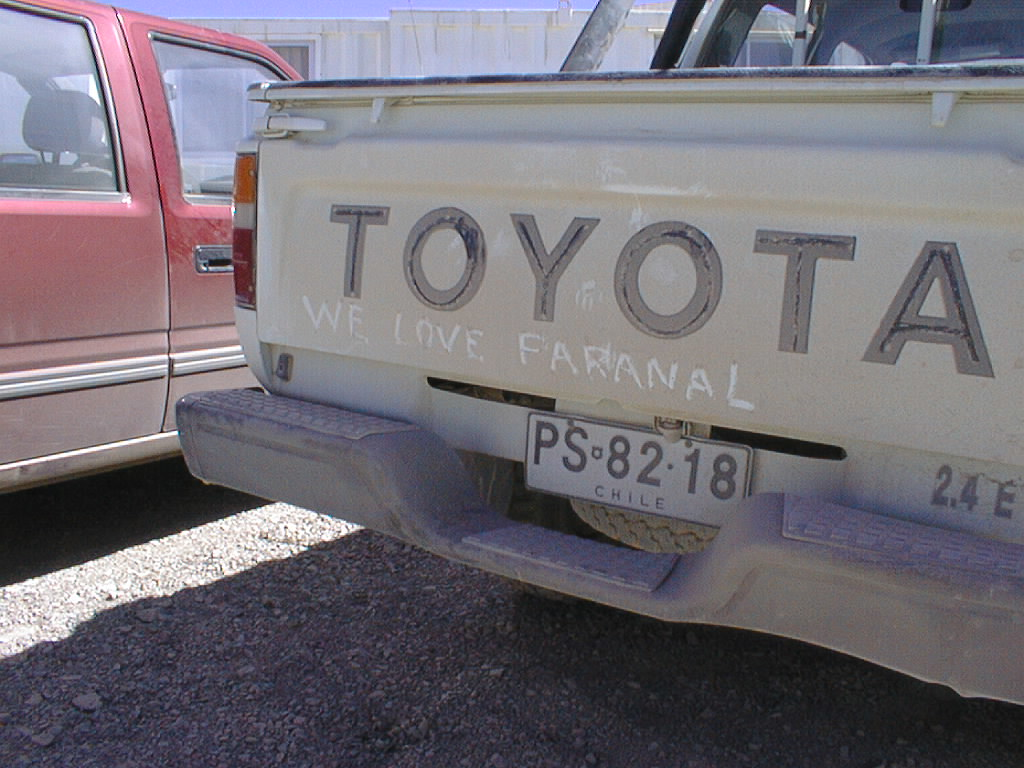

Dusty Panamericana road

While the gravel roads around Paranal may have become more level and wider during the current repair work, they are still quite dusty.

Credit: ESO